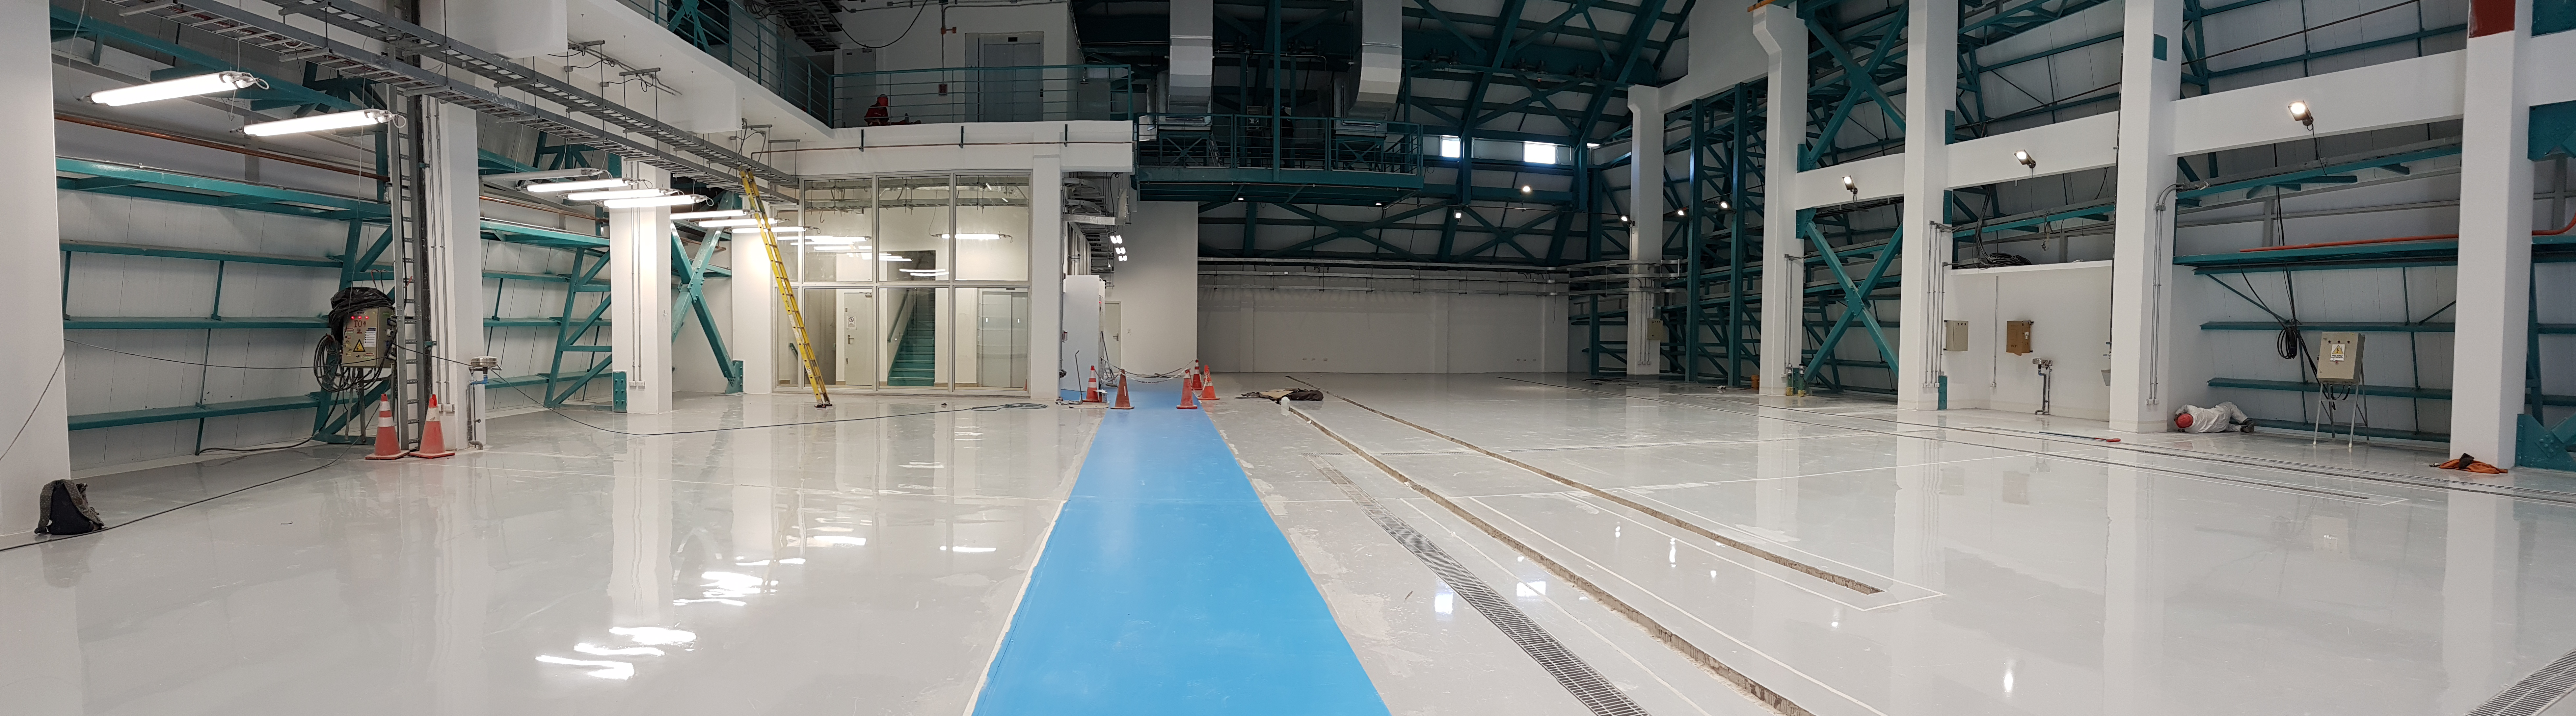

Construction Progress February 2018

View of Level 3 (looking south) of the summit facility showing the coating plant control room.

Credit: Rubin Observatory/NSF/AURA